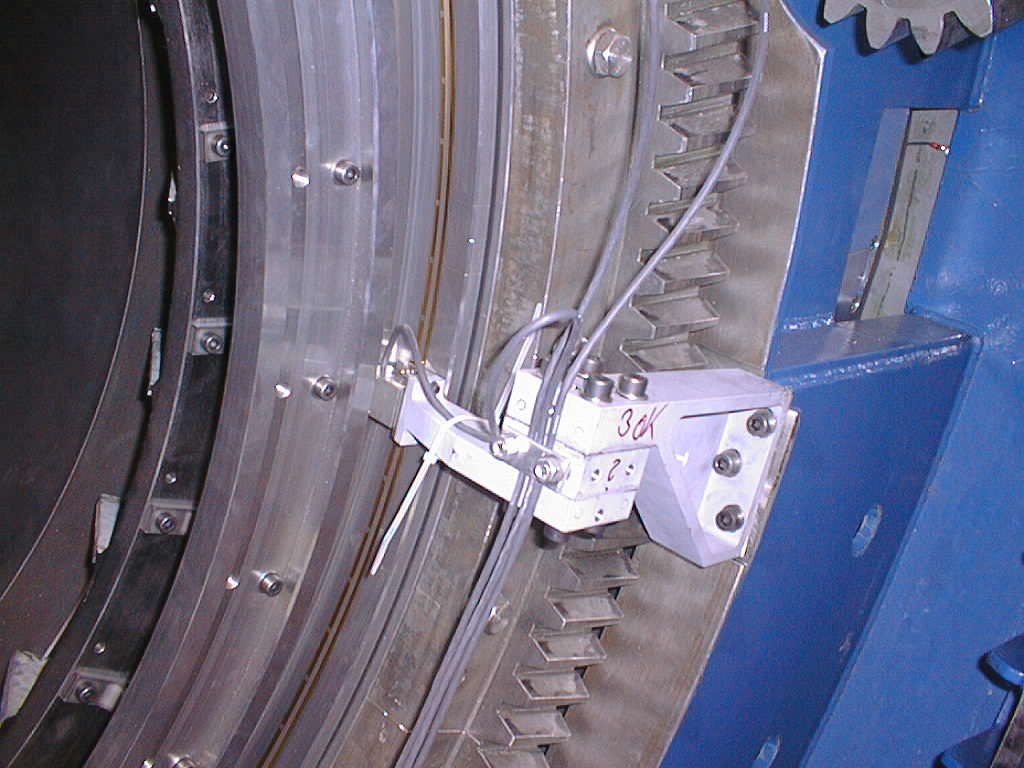

Close-up of the altitude encoder on UT1

Close-up of the altitude encoder on UT1. The encoder strip (narrow and yellow) and one of the eight reading heads are well visible. (Photo obtained on February 1, 1998).

Credit: ESO